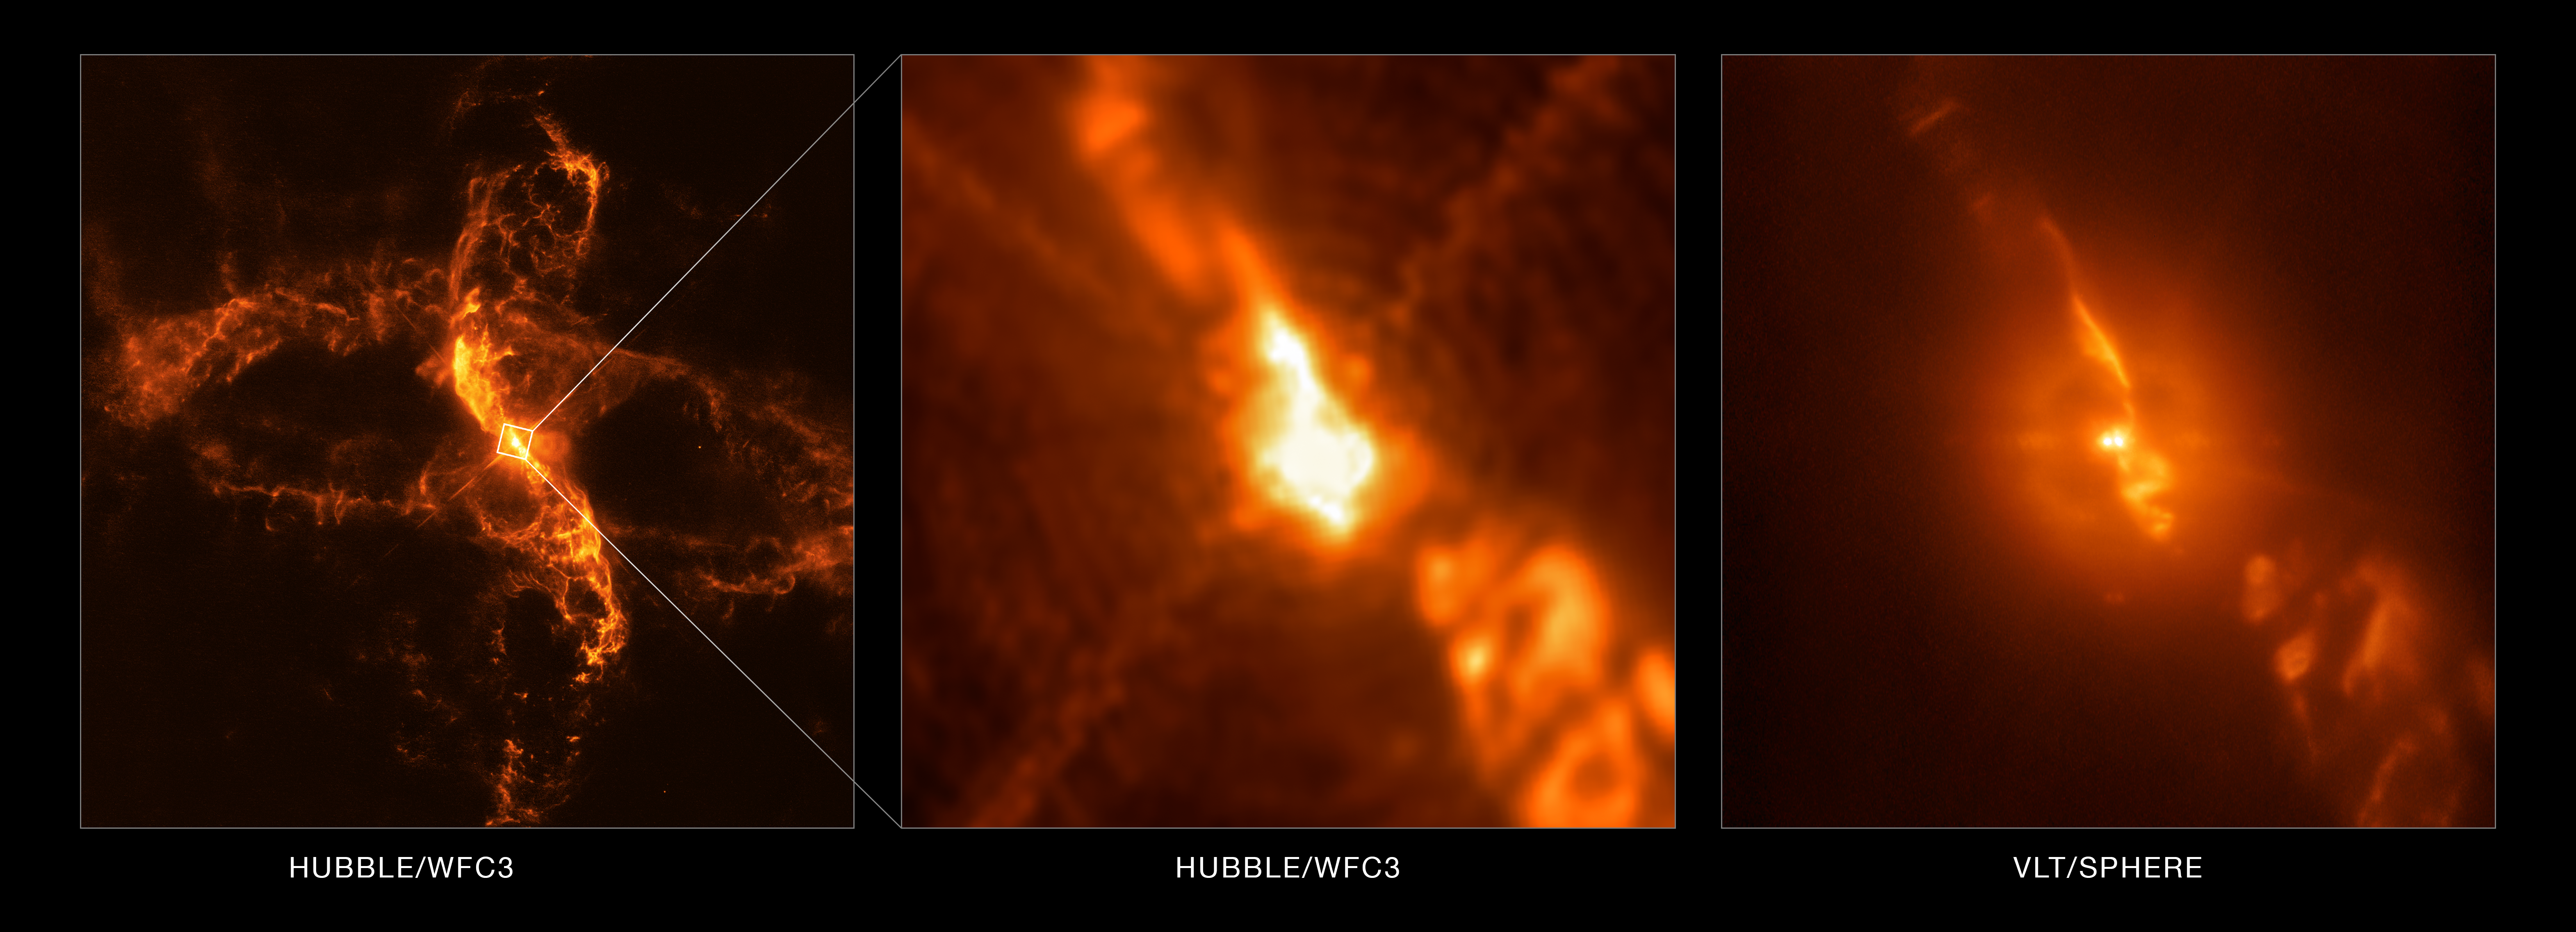

R Aquarii viewed by the Very Large Telescope and Hubble

While testing a new subsystem on the SPHERE planet-hunting instrument on ESO’s Very Large telescope, astronomers were able to capture dramatic details of the turbulent stellar relationship in the binary star R Aquarii with unprecedented clarity.

However, SPHERE was not the only instrument used in this research — in a striking example of telescope teamwork, SPHERE observations from the Very Large Telescope (VLT) were complemented by images from the Hubble Space Telescope’s Wide Field Camera 3 (WFC3). The wide field of view and sensitivity of Hubble captured a large-scale image of R Aquarii, while high-resolution SPHERE/ZIMPOL observations revealed an unprecedentedly detailed view of the symbiotic binary at the centre of the scene.

Astronomers were able to take advantage of data from the Hubble Space Telescope, which fortuitously observed R Aquarii just days before the VLT SPHERE observations of the binary. This fortunate timing, in the words of the team, “provided a unique opportunity for improving the ZIMPOL flux measurements and the instrument throughput calibration”.

This image shows part of the wide-field observation from Hubble compared with the intricate details uncovered by the unparalleled observational capabilities of SPHERE and the VLT.

Credit: ESO/Schmid et al./NASA/ESA